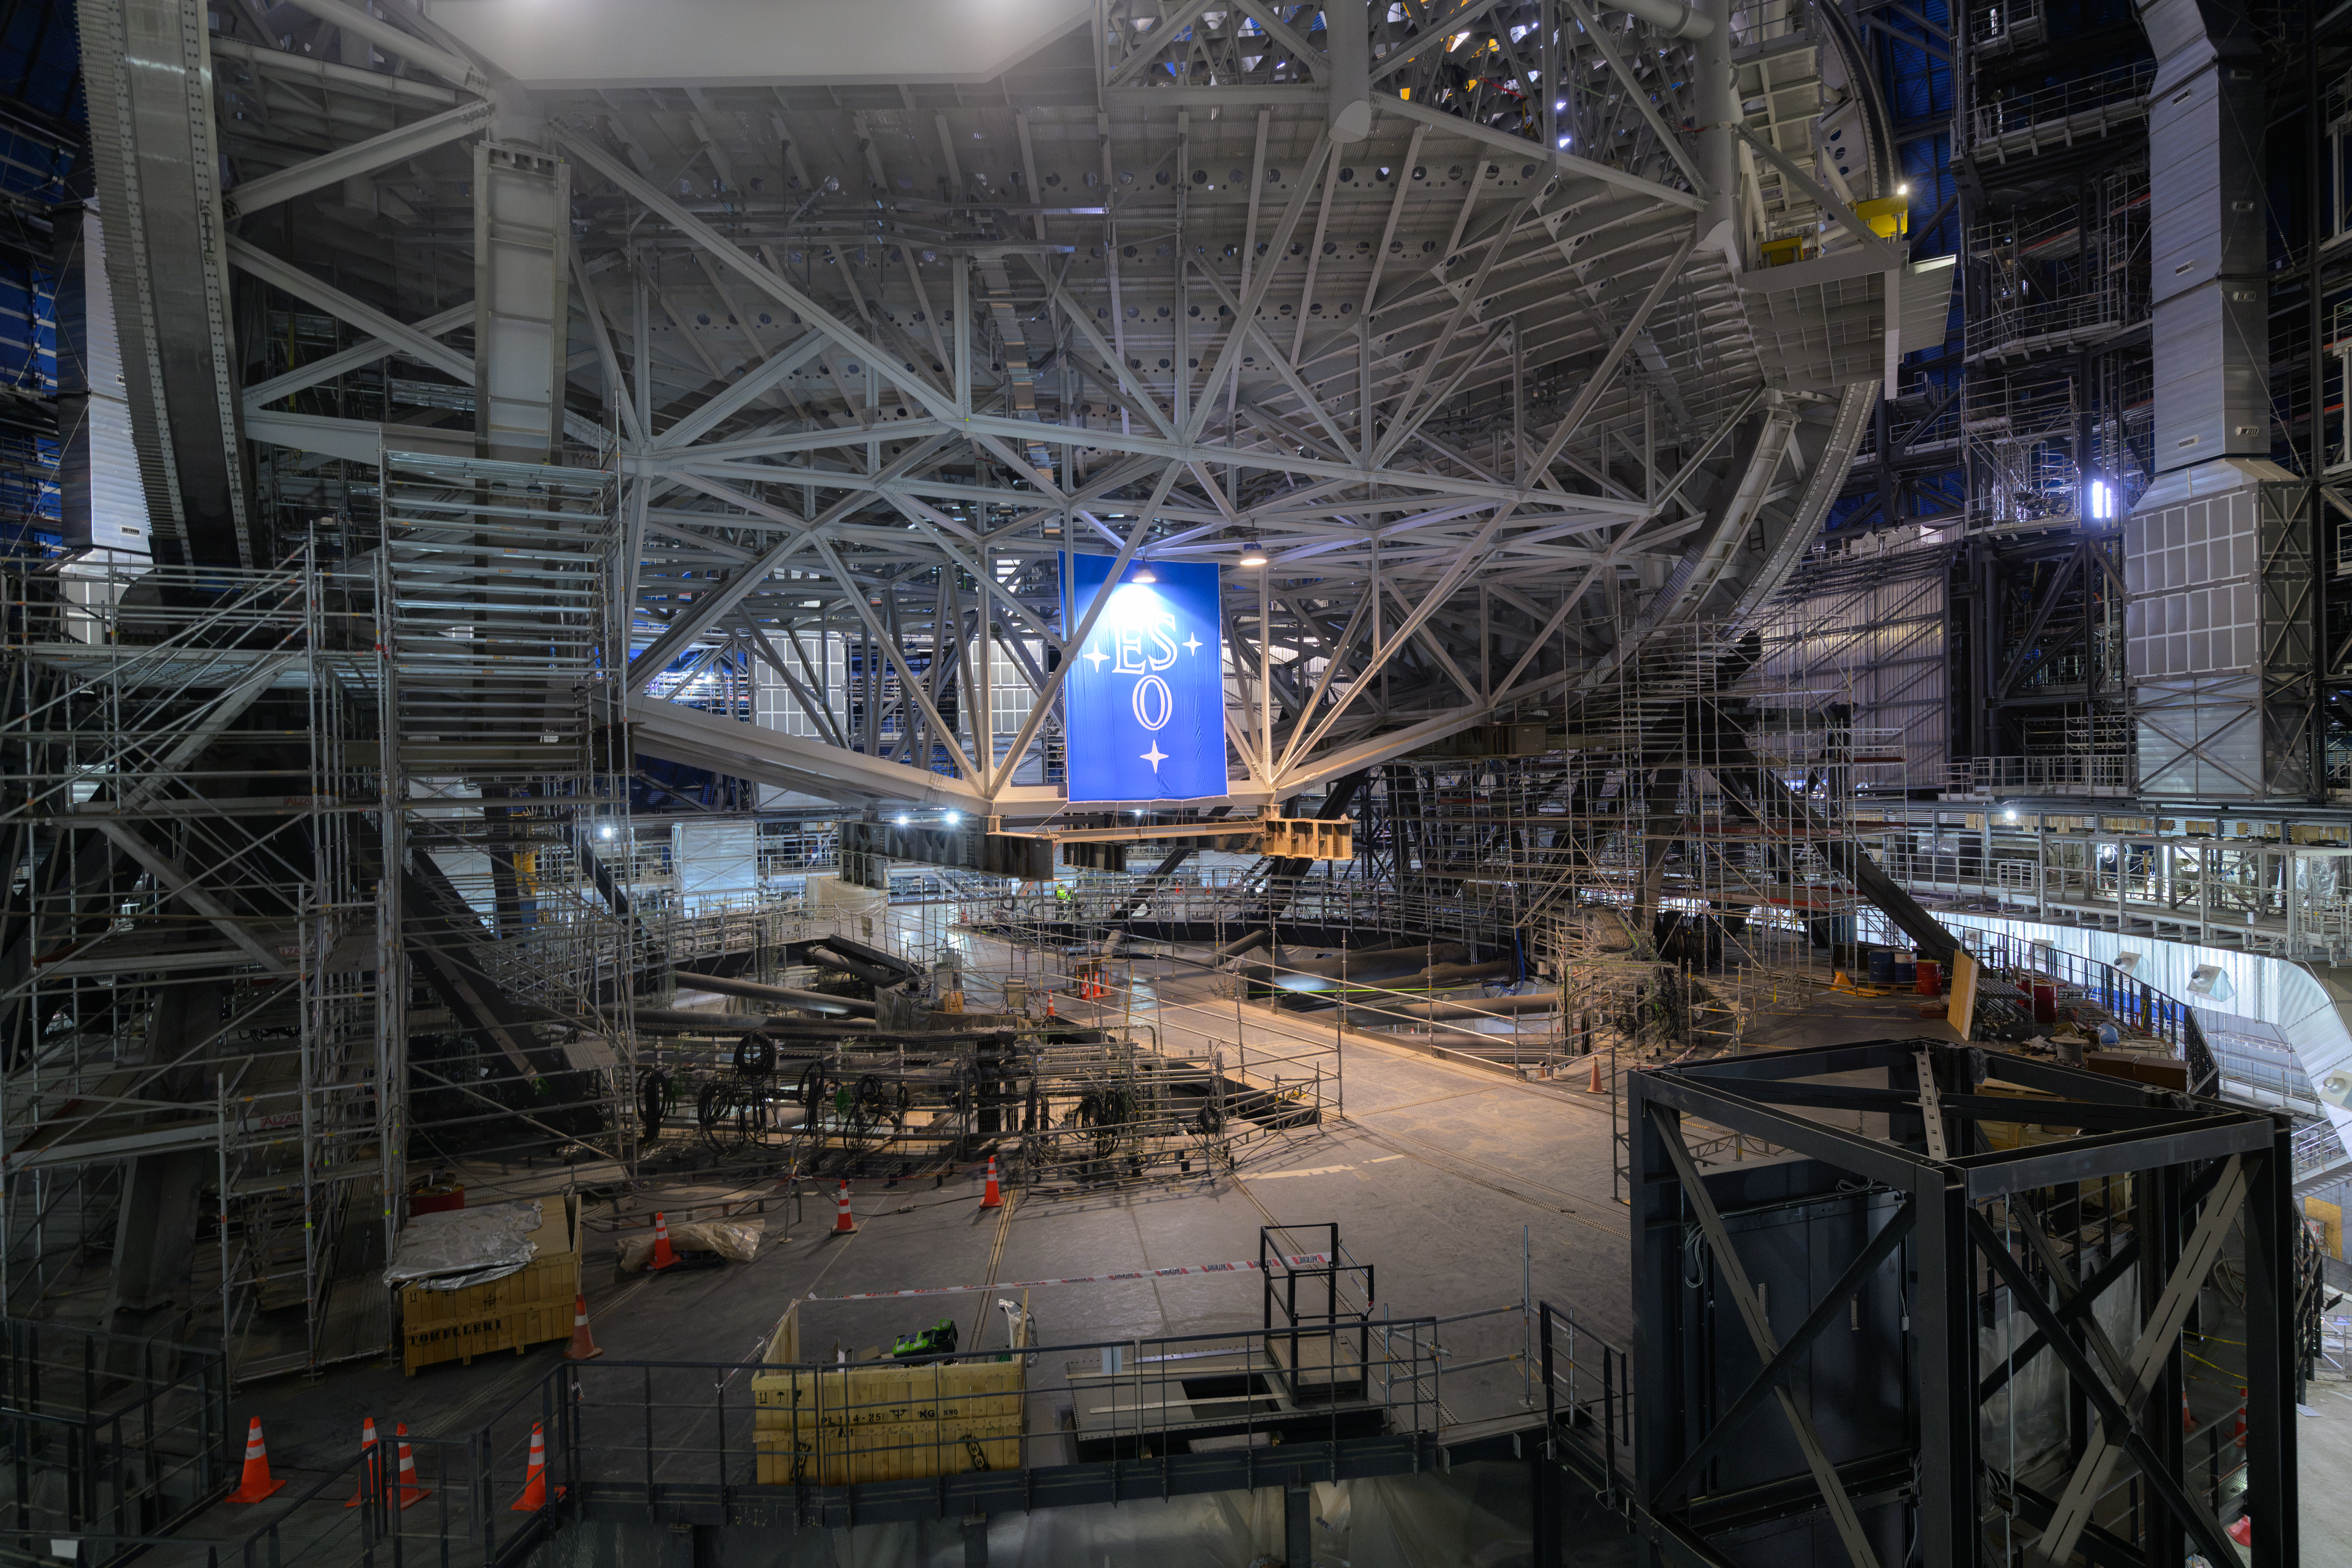

Inside the dome of ESO’s Extremely Large Telescope

The orange and white cones scattered around the floor of ESO’s Extremely Large Telescope (ELT), currently under construction in the Chilean Atacama Desert, reveal the scale of the future facility. The world’s biggest eye on the sky is progressing fast in preparation for its first light in 2029. A giant ESO flag, put up on the occasion of a visit by the ESO Council in mid June 2026, is seen below the structure.

Credit: ESO/A. Russell